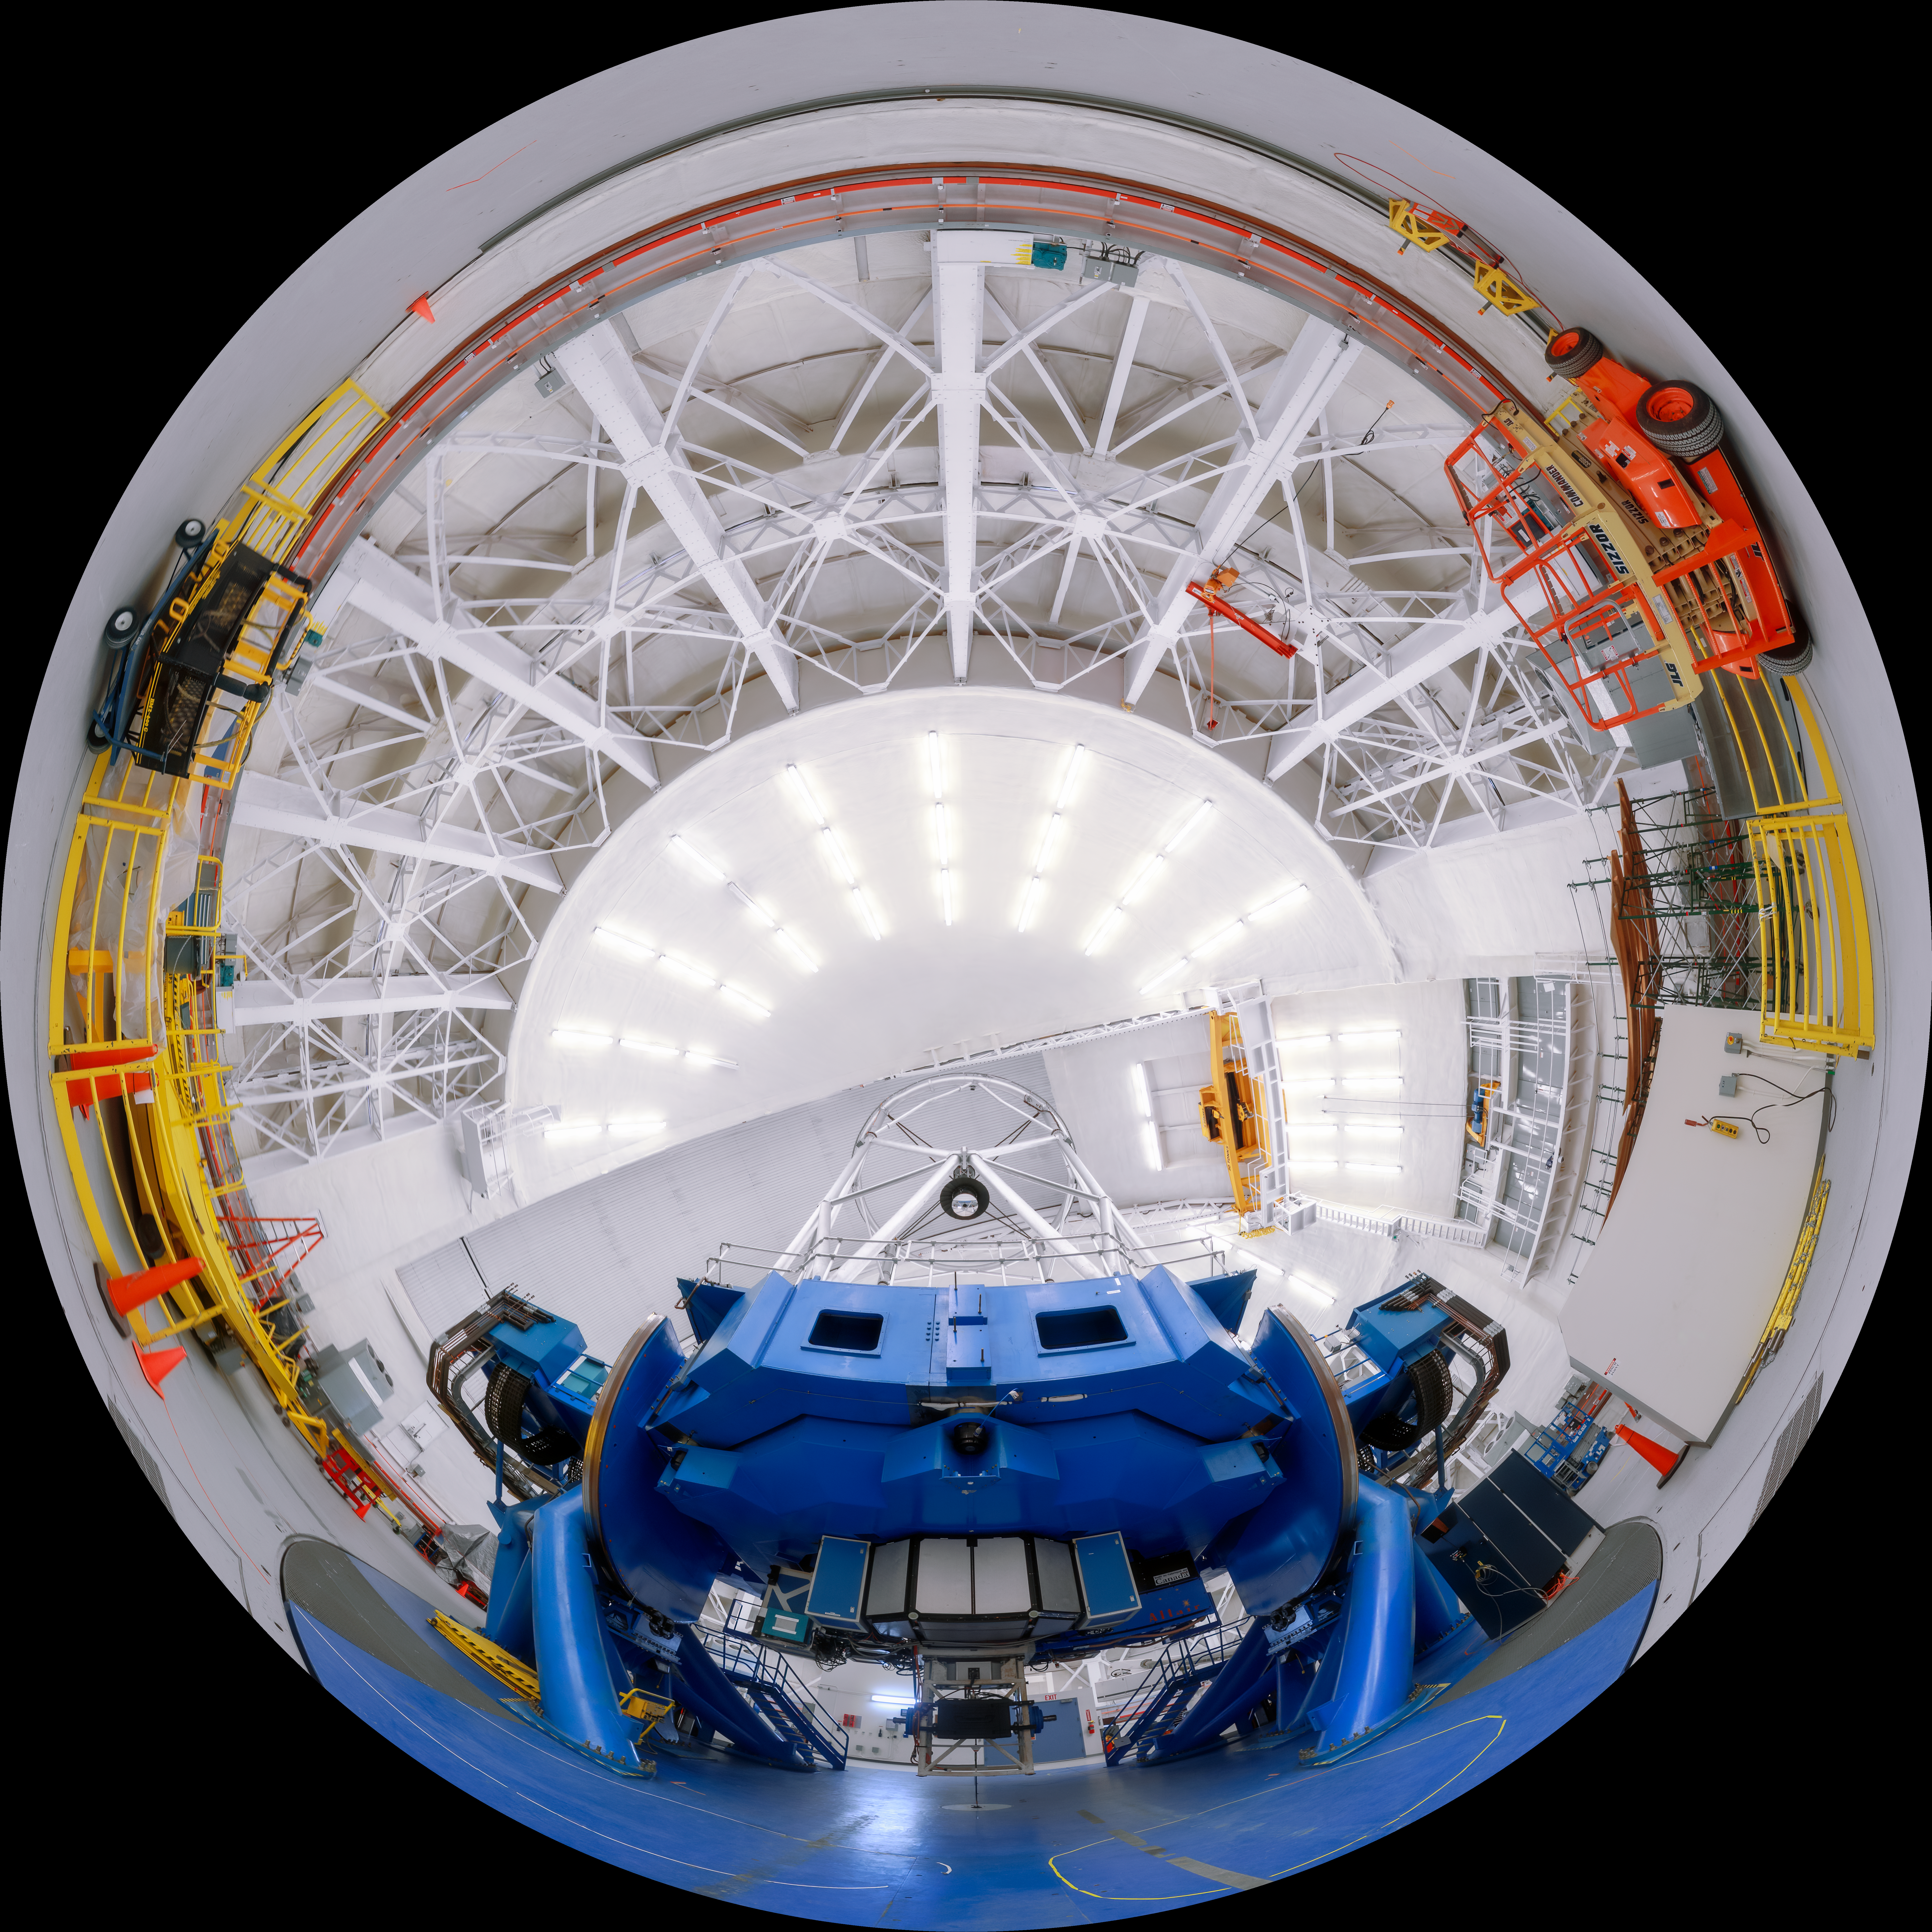

Gemini North Fulldome Upright

A view of the Gemini North telescope, part of the International Gemini Observatory, a program of NSF NOIRLab.

Credit: NOIRLab/AURA/NSF/P. Horálek